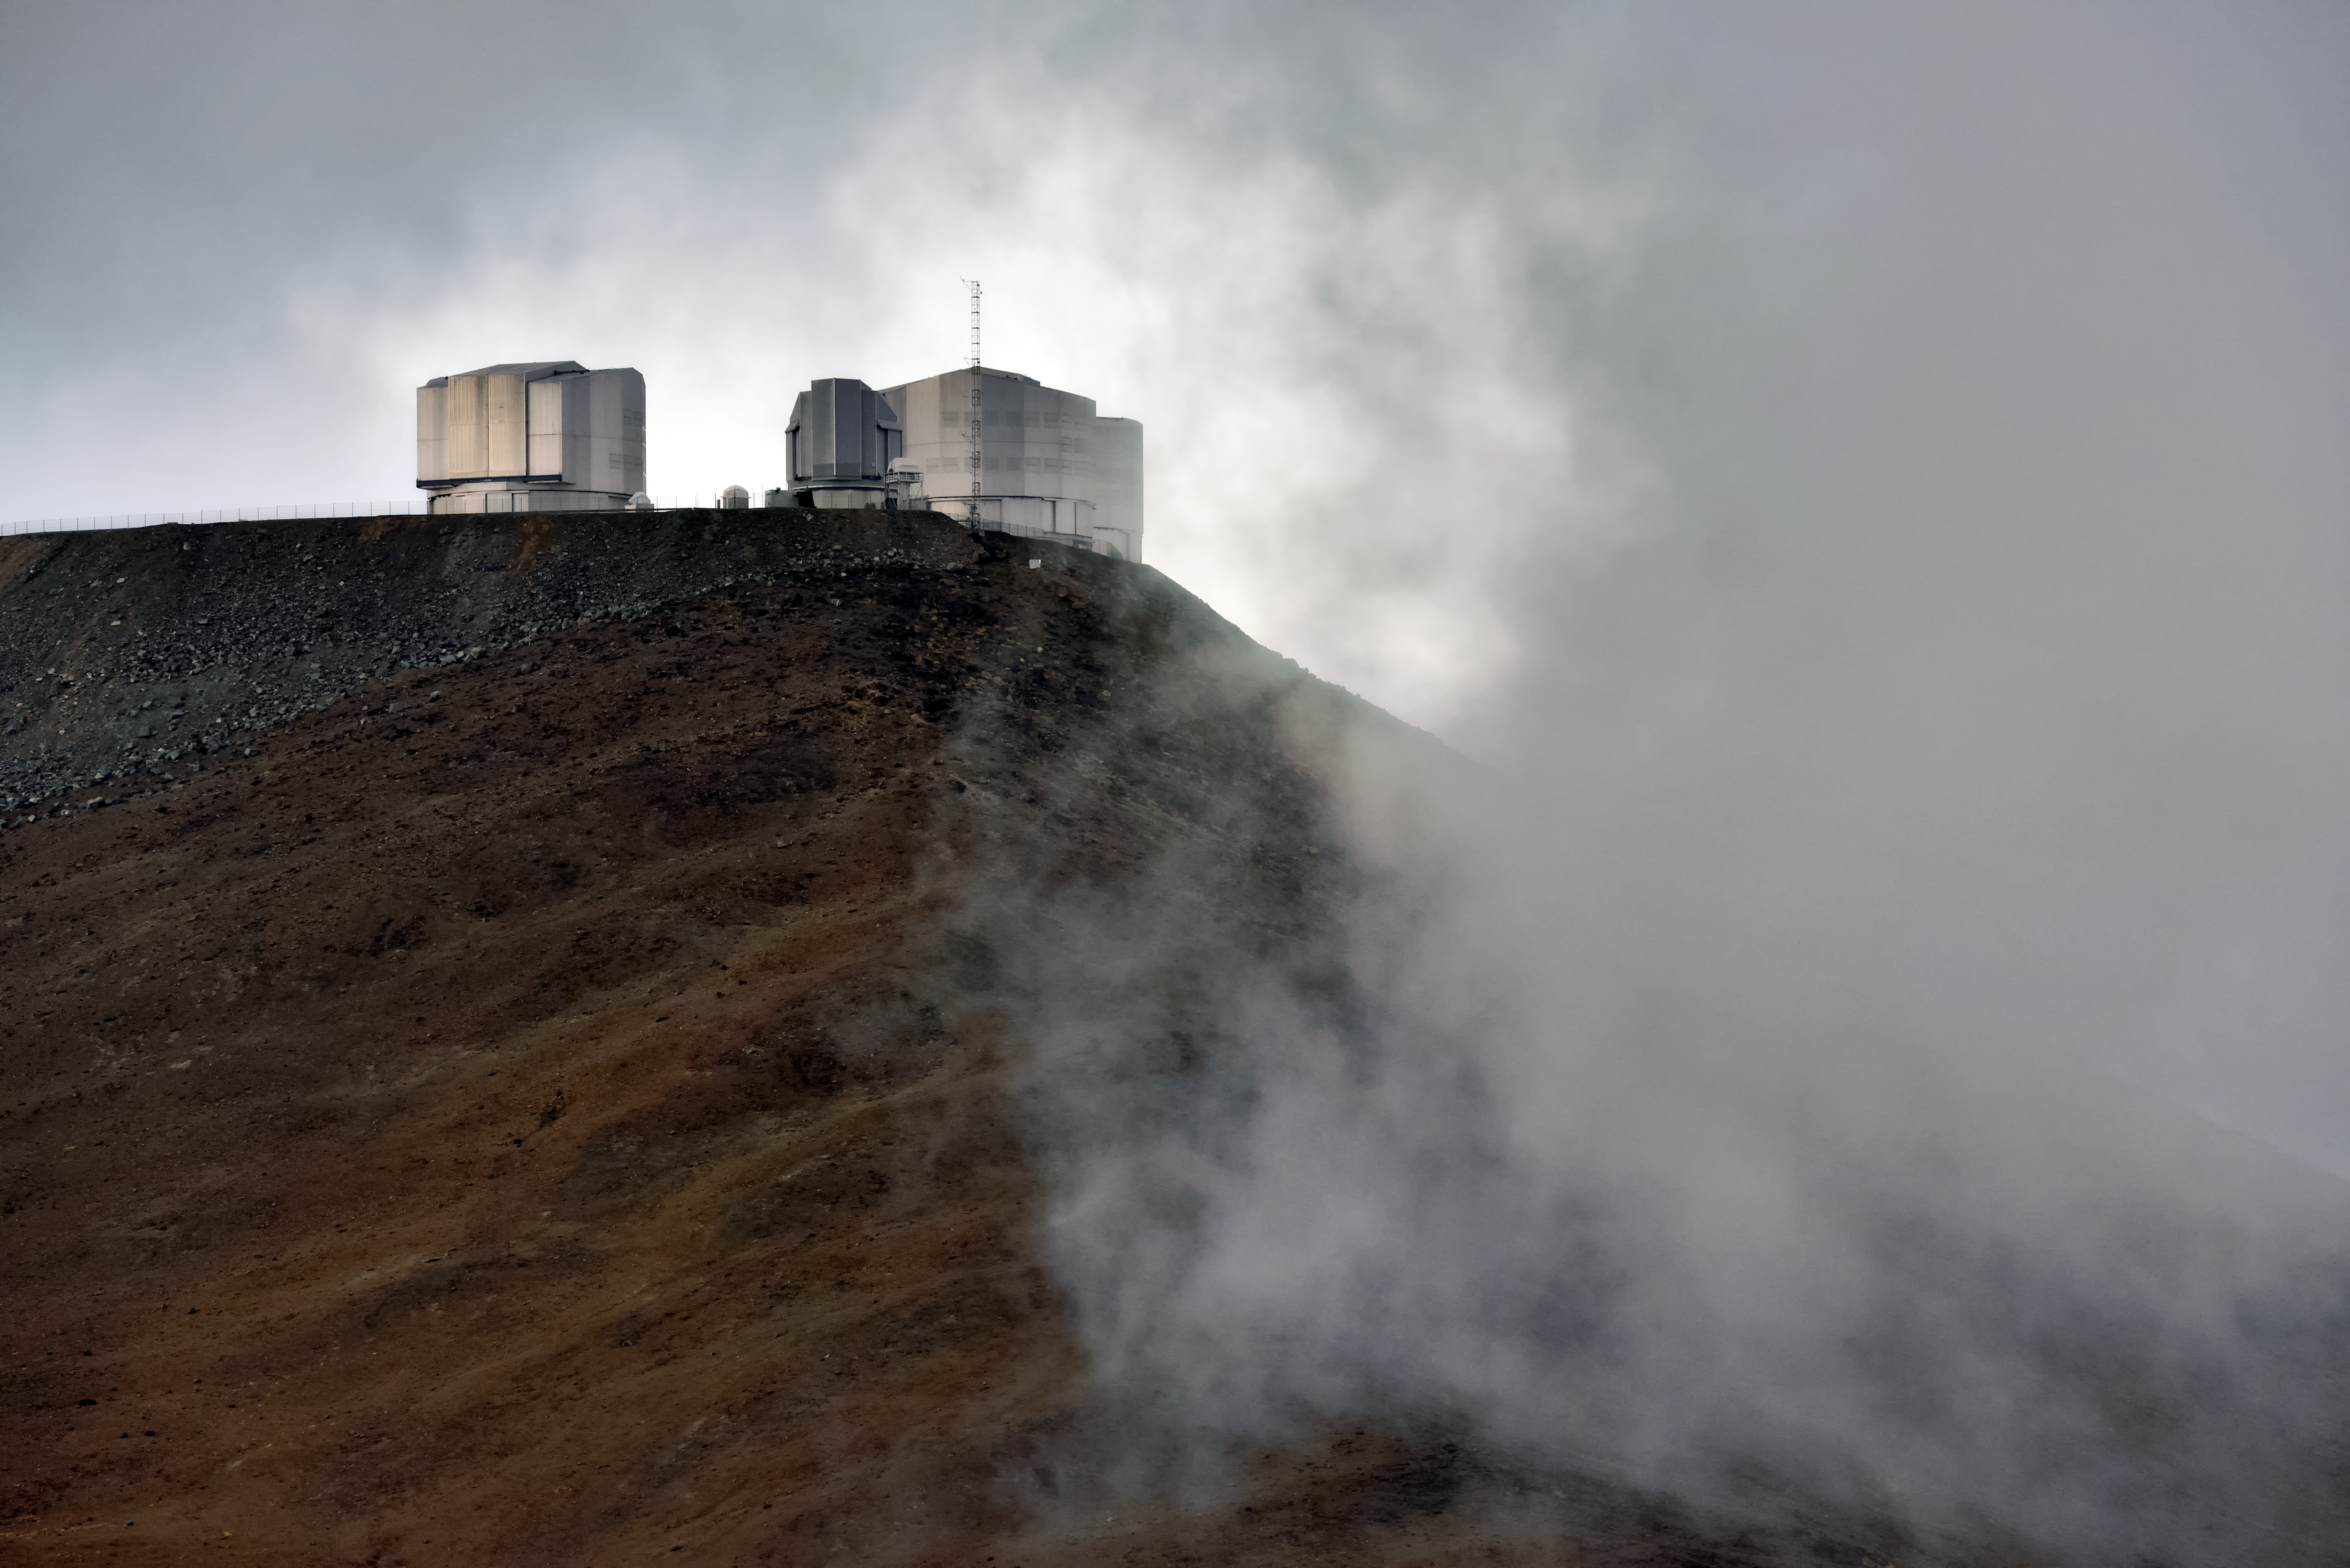

Clouds at Paranal

Unusual high clouds surround the Cerro Paranal and the Very Large Telescope atop of it.

Credit: G. Hüdepohl (atacamaphoto.com)